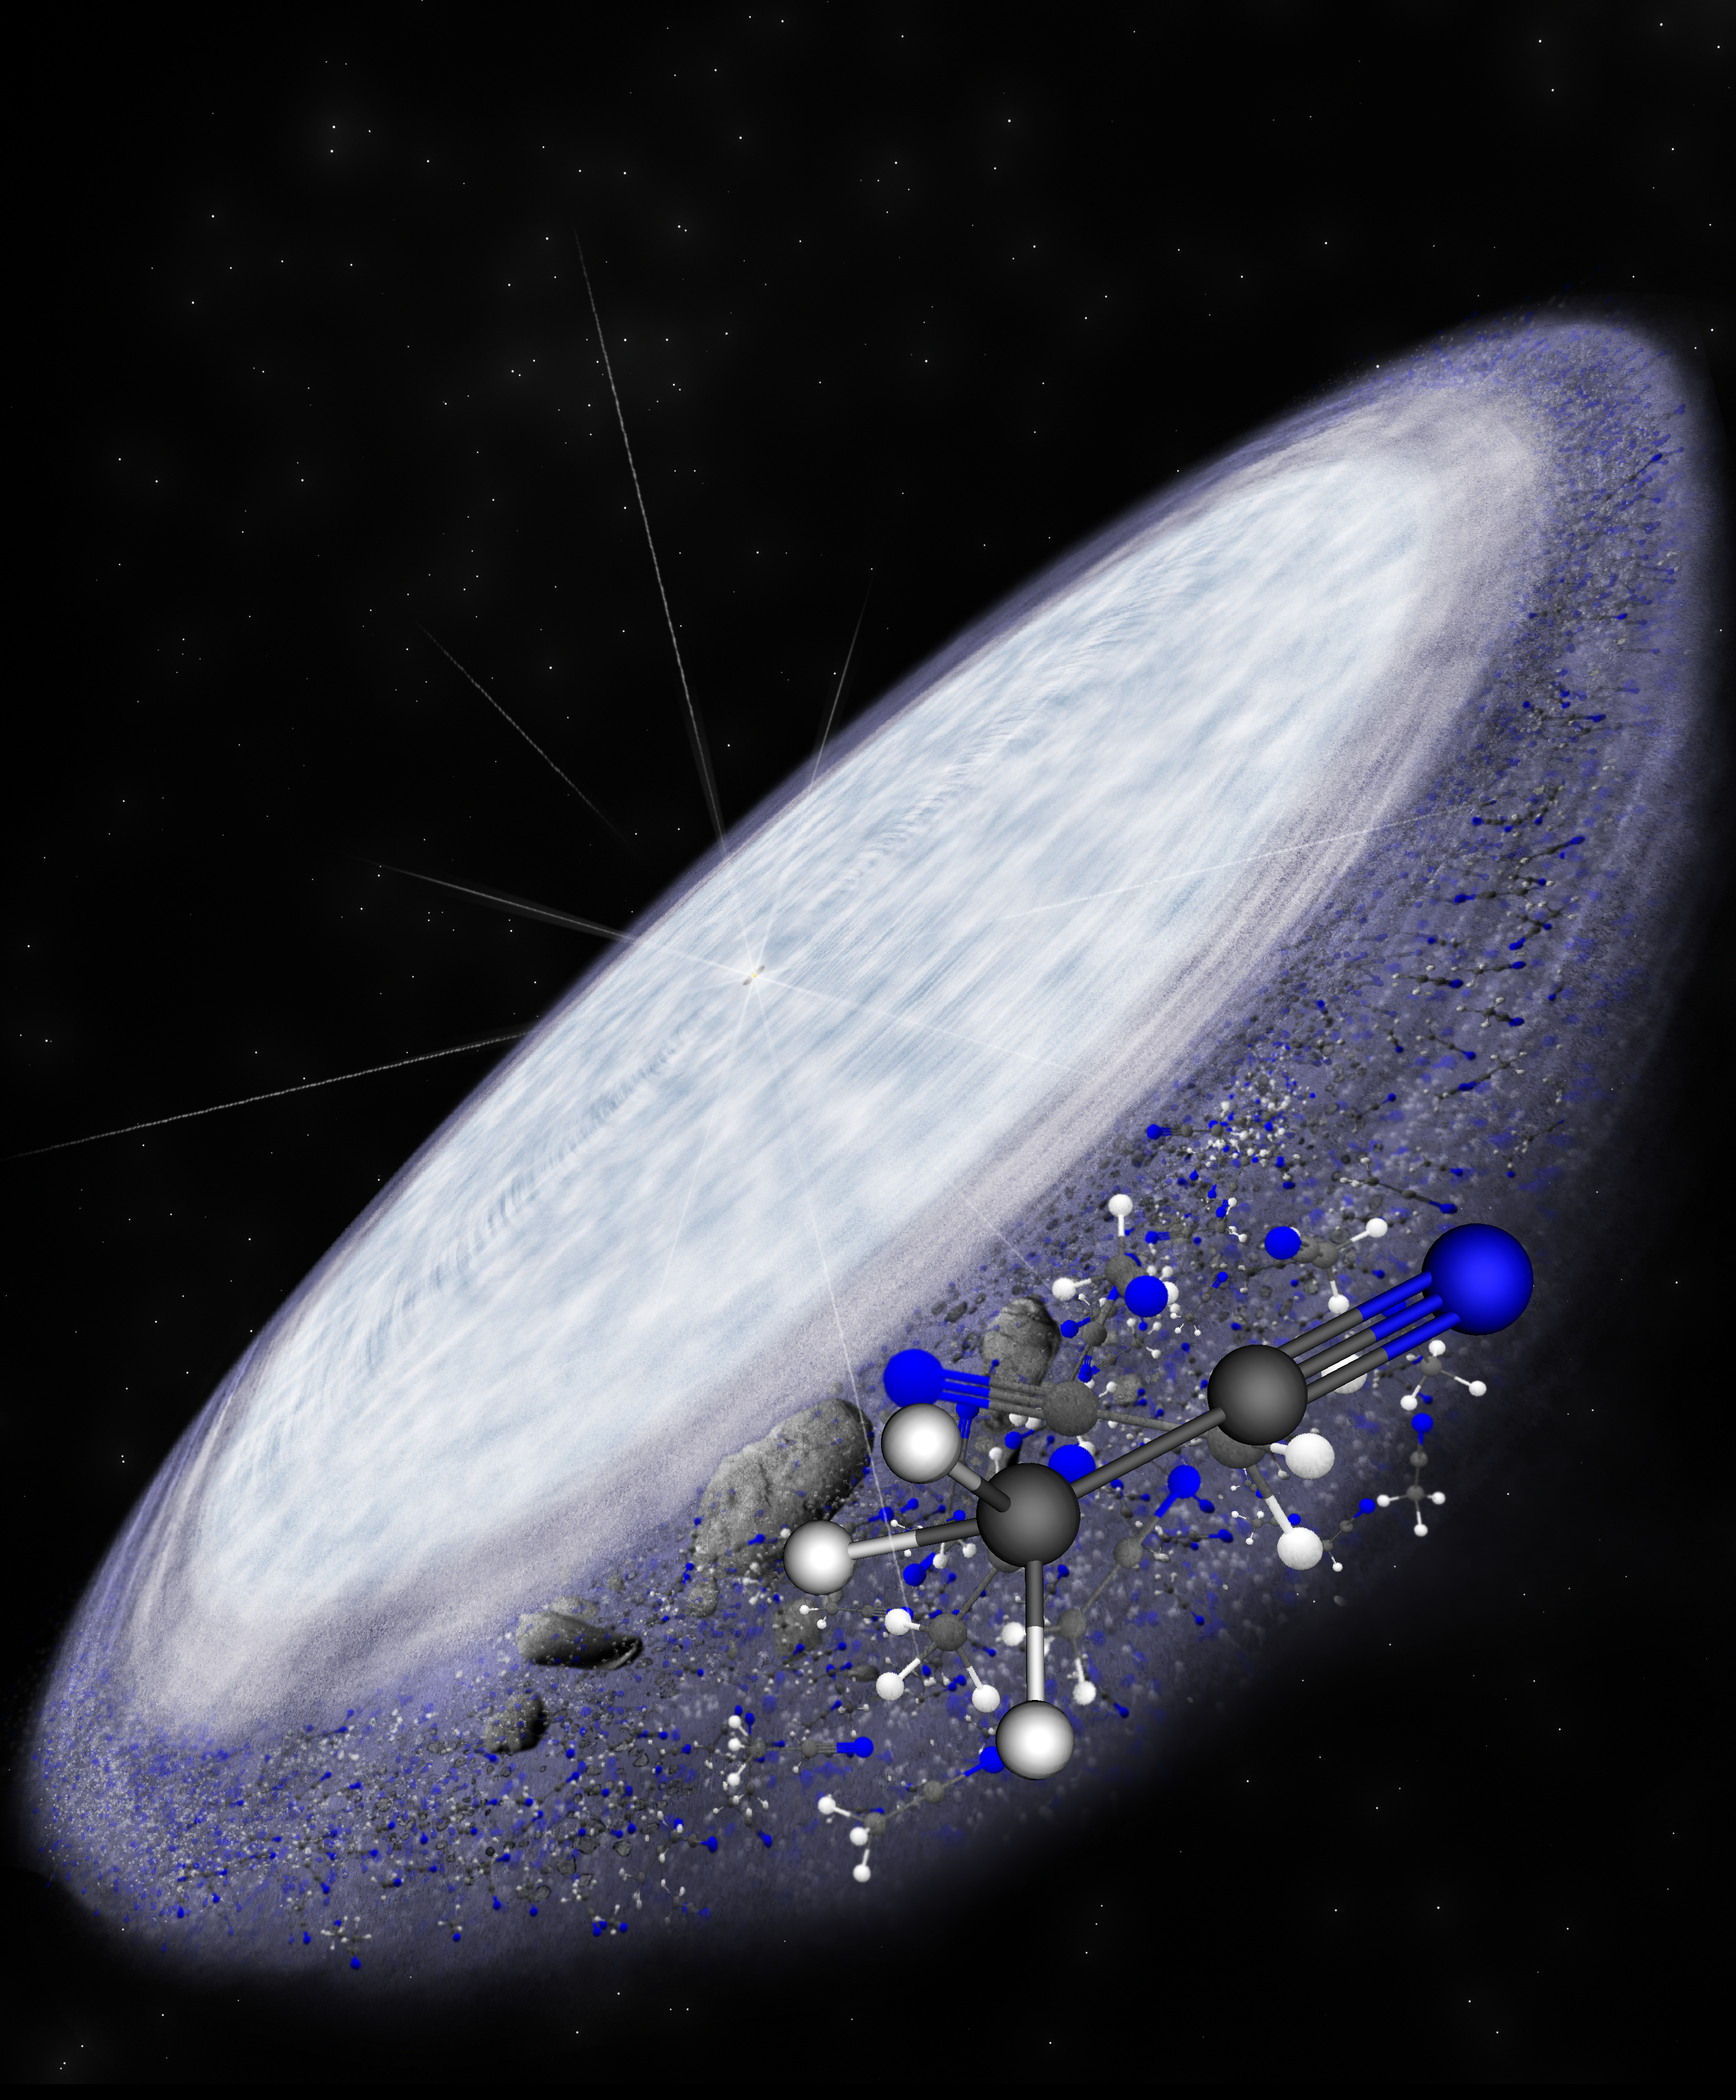

Hints that Prebiotic Chemistry Is Universal

Artist impression of the protoplanetary disk surrounding the young star MWC 480. ALMA has detected the complex organic molecule methyl cyanide in the outer reaches of the disk in the region where comets are believed to form. This is another indication that complex organic chemistry, and potentially the conditions necessary for life, is universal.

Credit: Bill Saxton (NRAO/AUI/NSF)